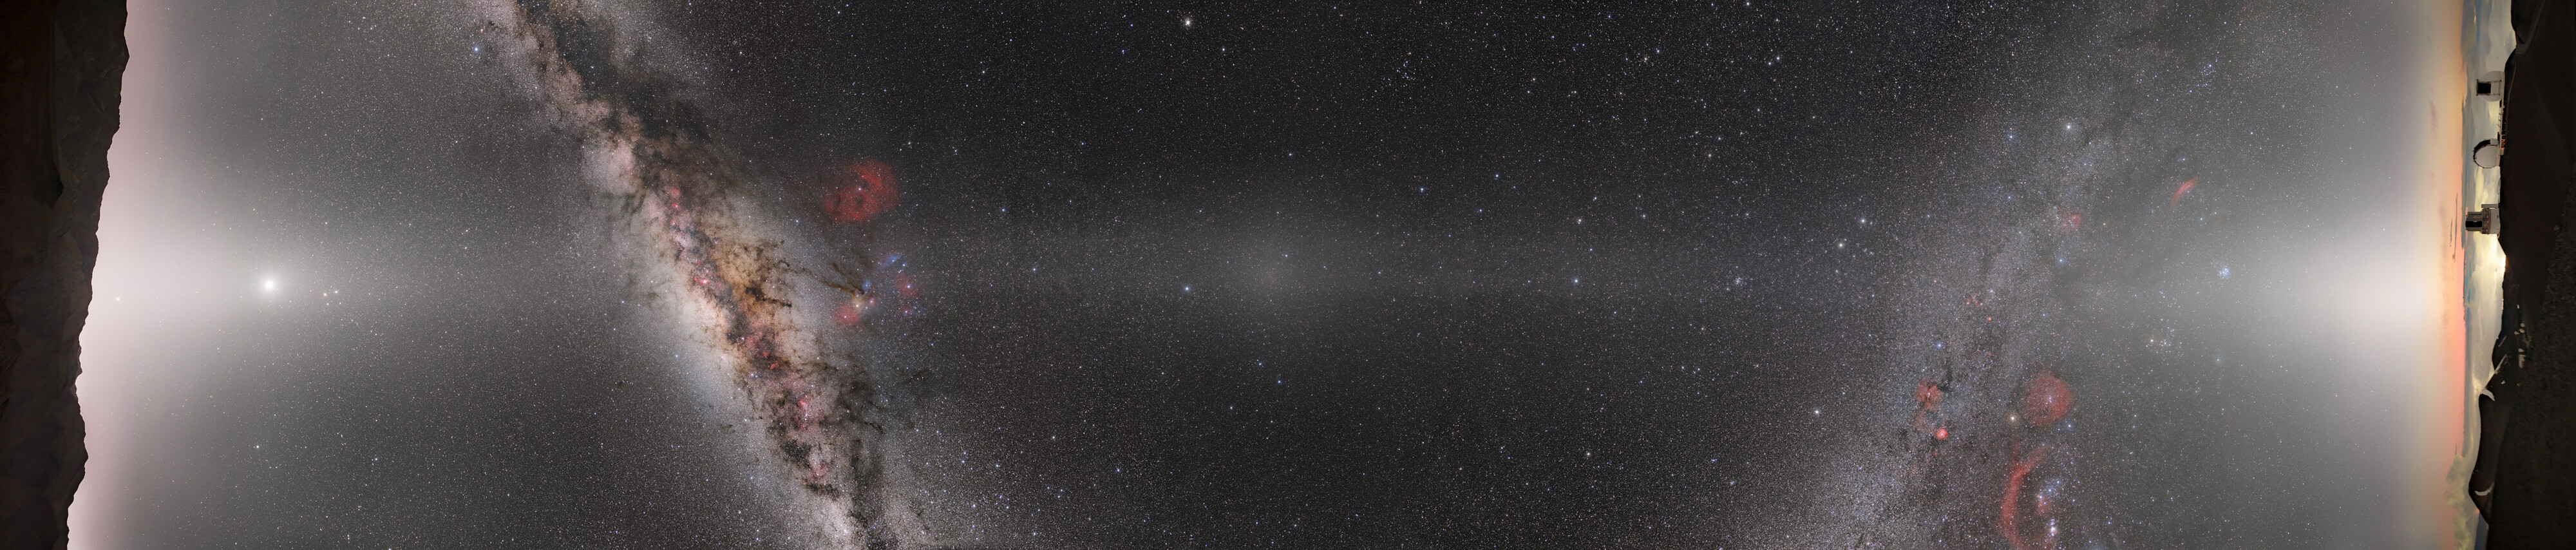

When Hemispheres Connect

This Image of the Week is a composite panorama of the entire night sky taken from the platforms of Gemini South in Chile (left) and Gemini North in Hawai‘i (right). These two telescopes comprise the International Gemini Observatory, a Program of NSF NOIRLab. The bright white band streaking from left to right is zodiacal light, created by sunlight scattering off interplanetary dust dispersed throughout the Solar System. This light appears along the pathway of the Sun and planets across the sky, known as the ecliptic, and it's so bright that it can easily be mistaken for light pollution on a dark night. The bright patch of light at the center of the image is directly opposite the Sun in the sky. This spot is the Gegenschein. On the left side of the image you can zoom in to see a rising Jupiter along with Venus (brightest spot on the left), Mars, and Saturn in the middle of the zodiacal light.

The dust that produces the zodiacal light and Gegenschein comes from a variety of sources, including comet tails and asteroid collisions. Interestingly, Mars may actually produce a large portion of this dust as it sheds its atmosphere, based on recent studies.

This photo was taken as part of the recent NOIRLab 2022 Photo Expedition to all the NOIRLab sites.

Credit: NOIRLab/NSF/AURA/ P. Horálek (Institute of Physics in Opava), T. Slovinský